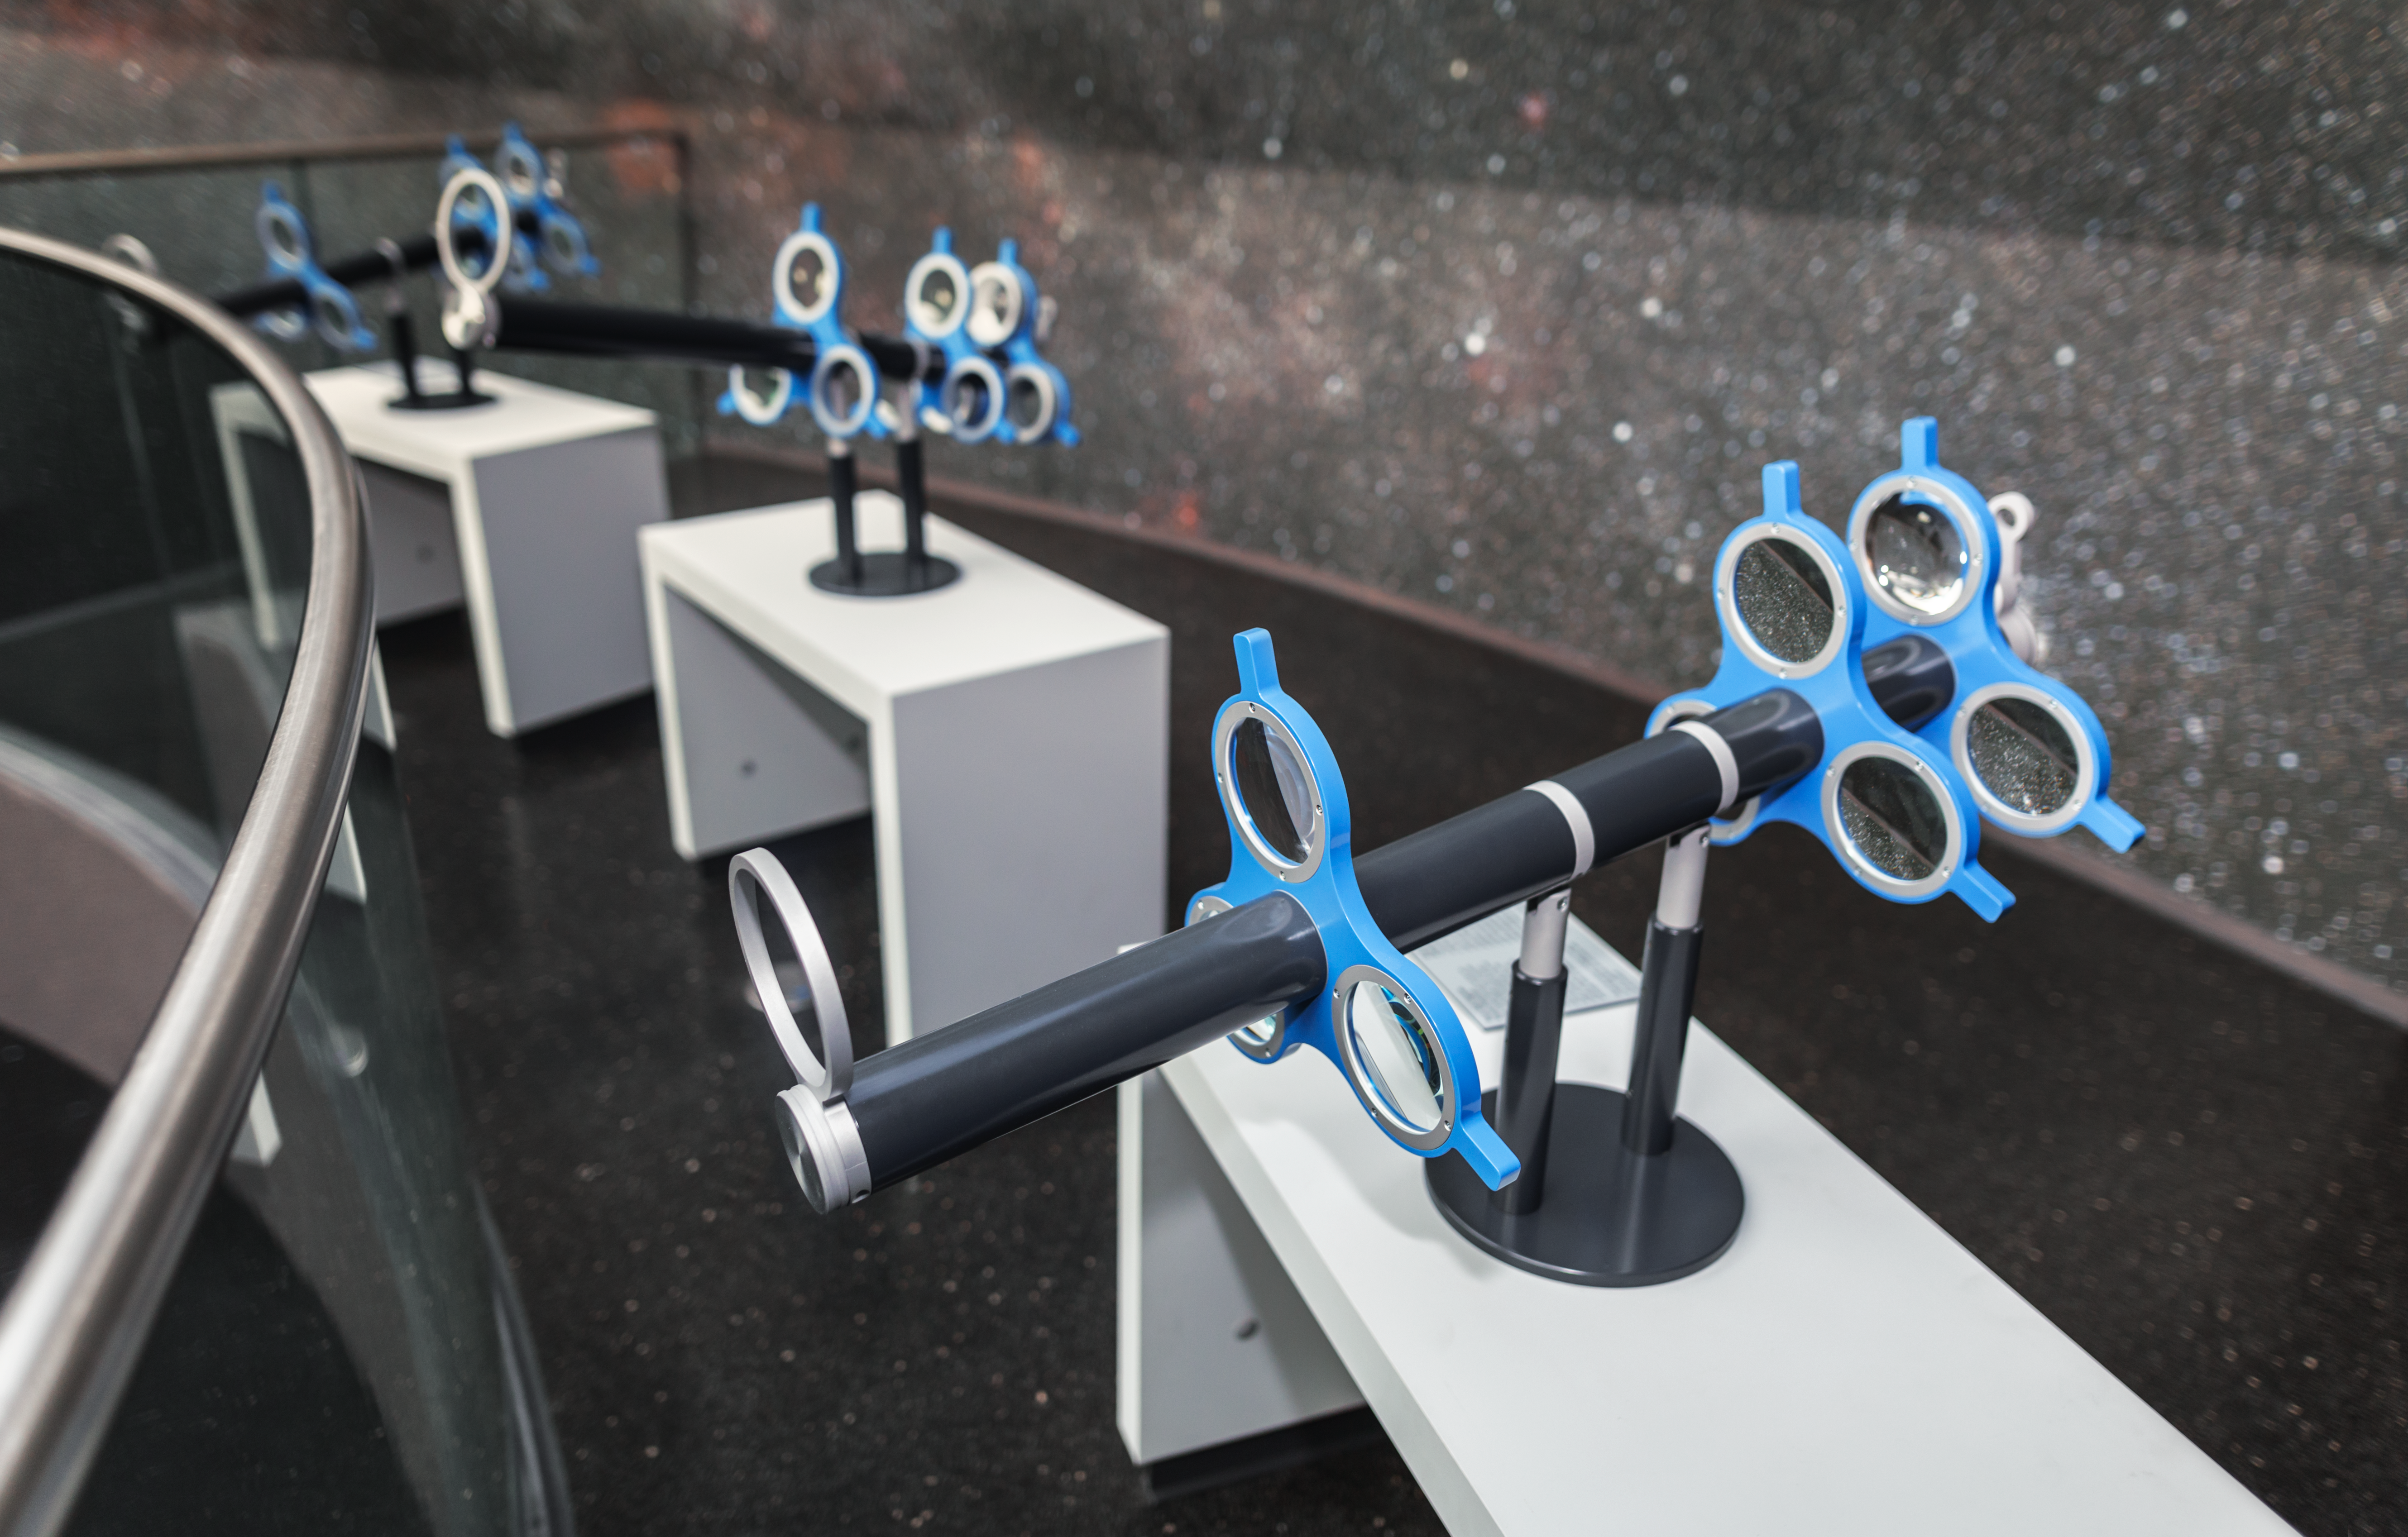

Fun with lenses

This hands-on station in the exhibition The Living Universe, on display in the ESO Supernova Planetarium & Visitor Centre, allows you to create your own telescope. Rotate the lenses to obtain a different magnification and view the Milky Way that covers the walls of the Void.

Credit: ESO/P. Horálek